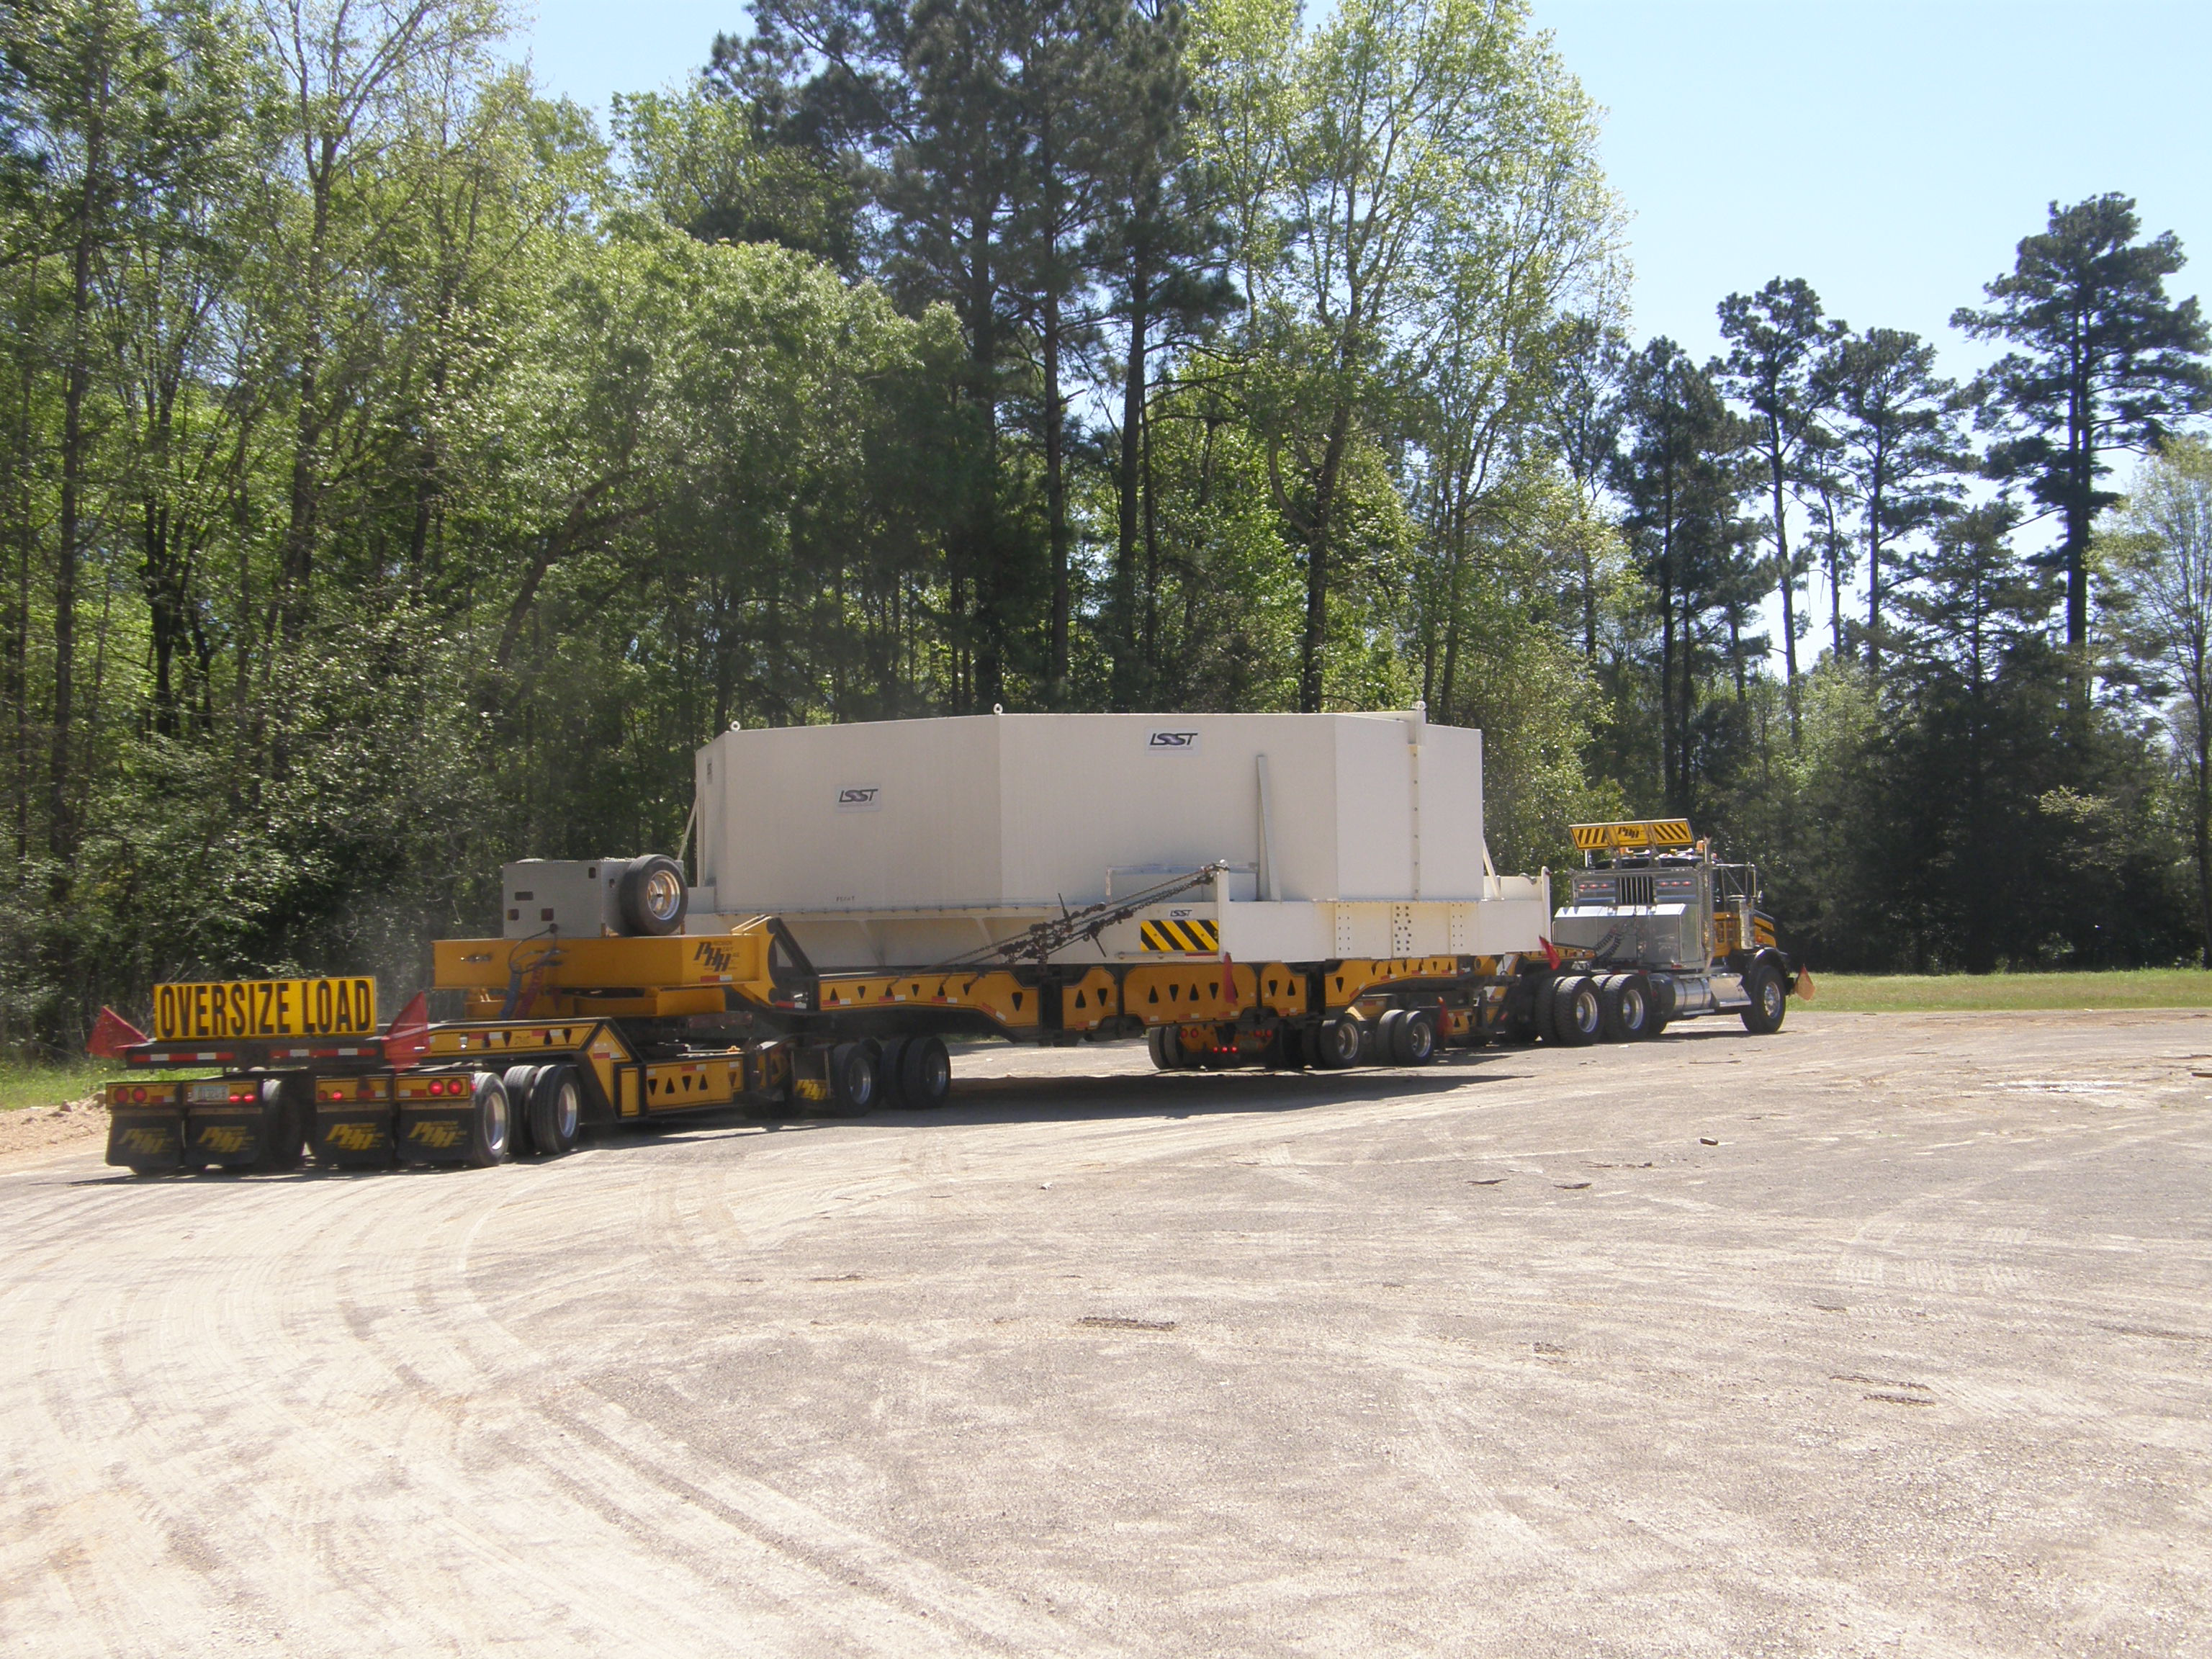

M1M3 Travels from Tucson to Houston

The LSST Primary/Tertiary Mirror (M1M3) in route from Tucson, where it left on March 15th, to Houston, where it arrived successfully on March 21st. From Houston, the mirror will ship to Coquimbo, Chile.

Credit: Precision Heavy Haul Inc./Rubin Observatory/NSF/AURA